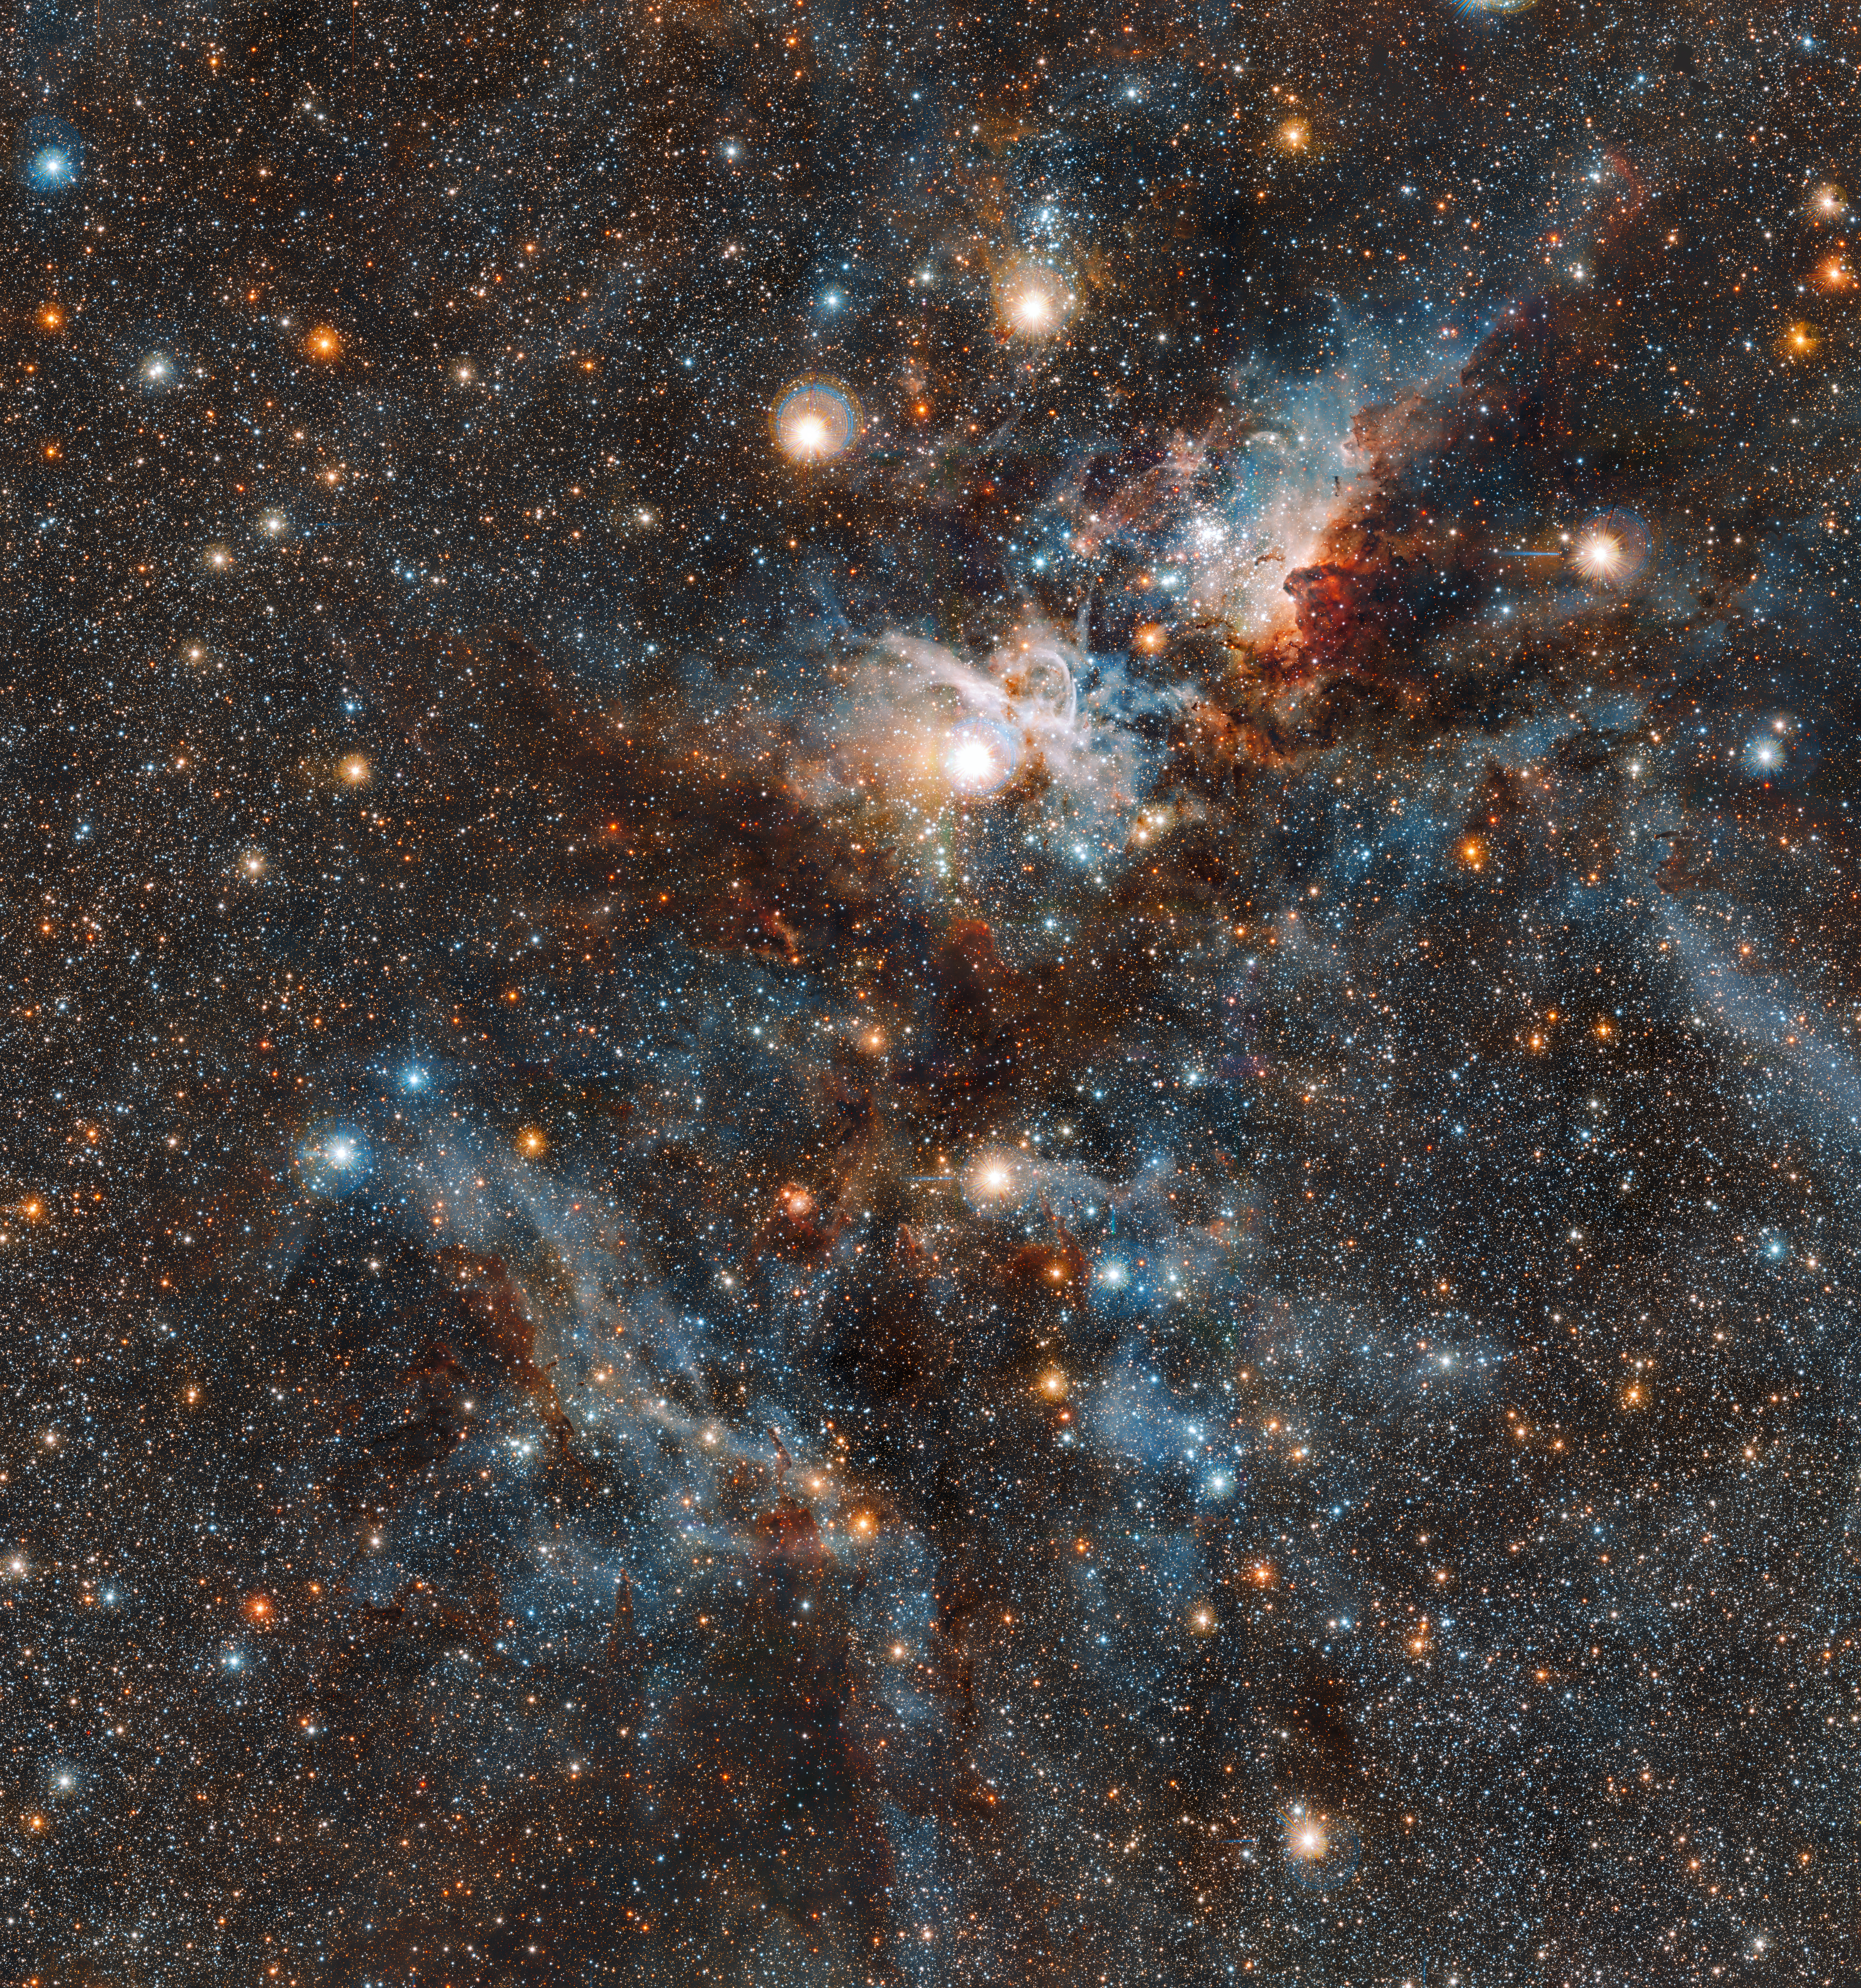

The Carina Nebula in infrared light

This spectacular image of the Carina nebula reveals the dynamic cloud of interstellar matter and thinly spread gas and dust as never before. The massive stars in the interior of this cosmic bubble emit intense radiation that causes the surrounding gas to glow. By contrast, other regions of the nebula contain dark pillars of dust cloaking newborn stars.

Credit: ESO/J. Emerson/M. Irwin/J. Lewis